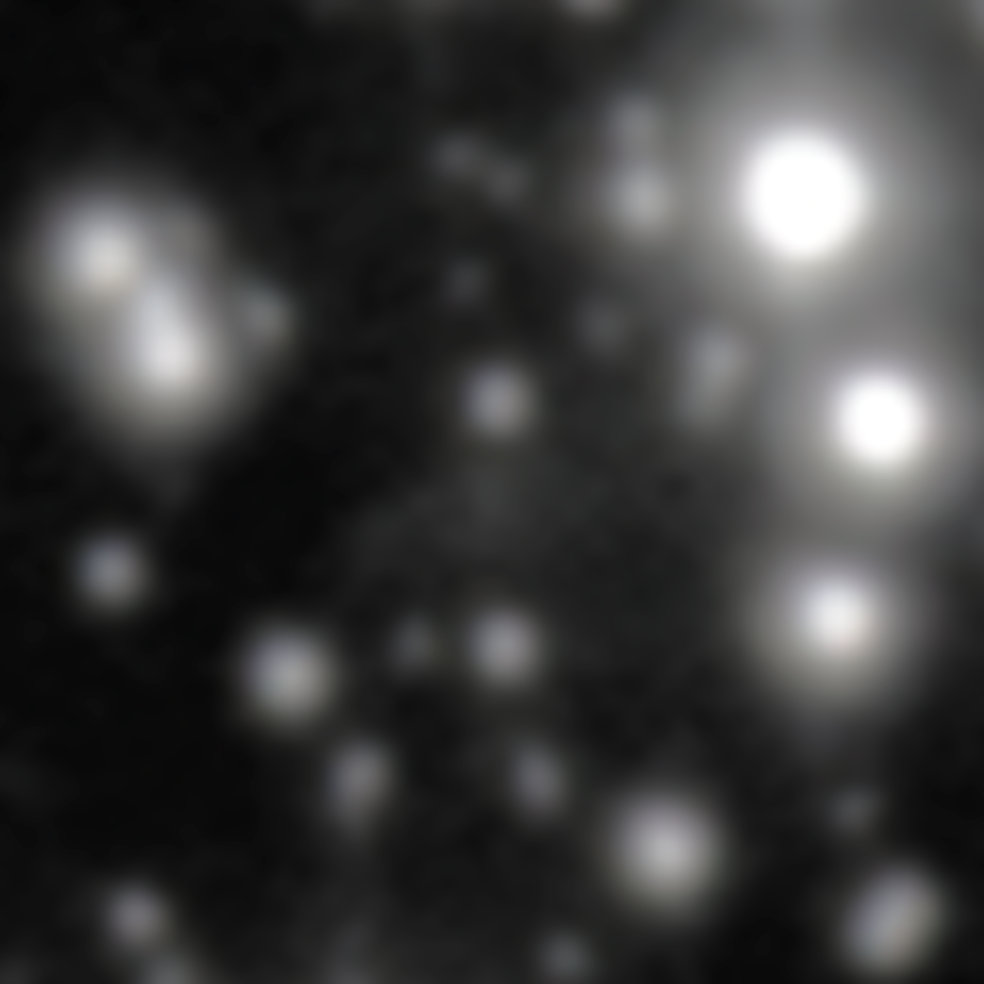

GRB 250702B host galaxy

The faint oval at the center of this image is the host galaxy of GRB 250702B — the longest gamma-ray burst that astronomers have ever observed. This image was taken on 20 July 2025 by the Gemini North telescope, one half of the International Gemini Observatory, funded in part by the U.S. National Science Foundation and operated by NSF NOIRLab. It is the result of over two hours of observation, yet the host galaxy appears extremely faint due to the large amount of dust surrounding it.

Credit: International Gemini Observatory/NOIRLab/NSF/AURAImage processing: J. Miller (International Gemini Observatory/NSF NOIRLab), M. Zamani & D. de Martin (NSF NOIRLab)